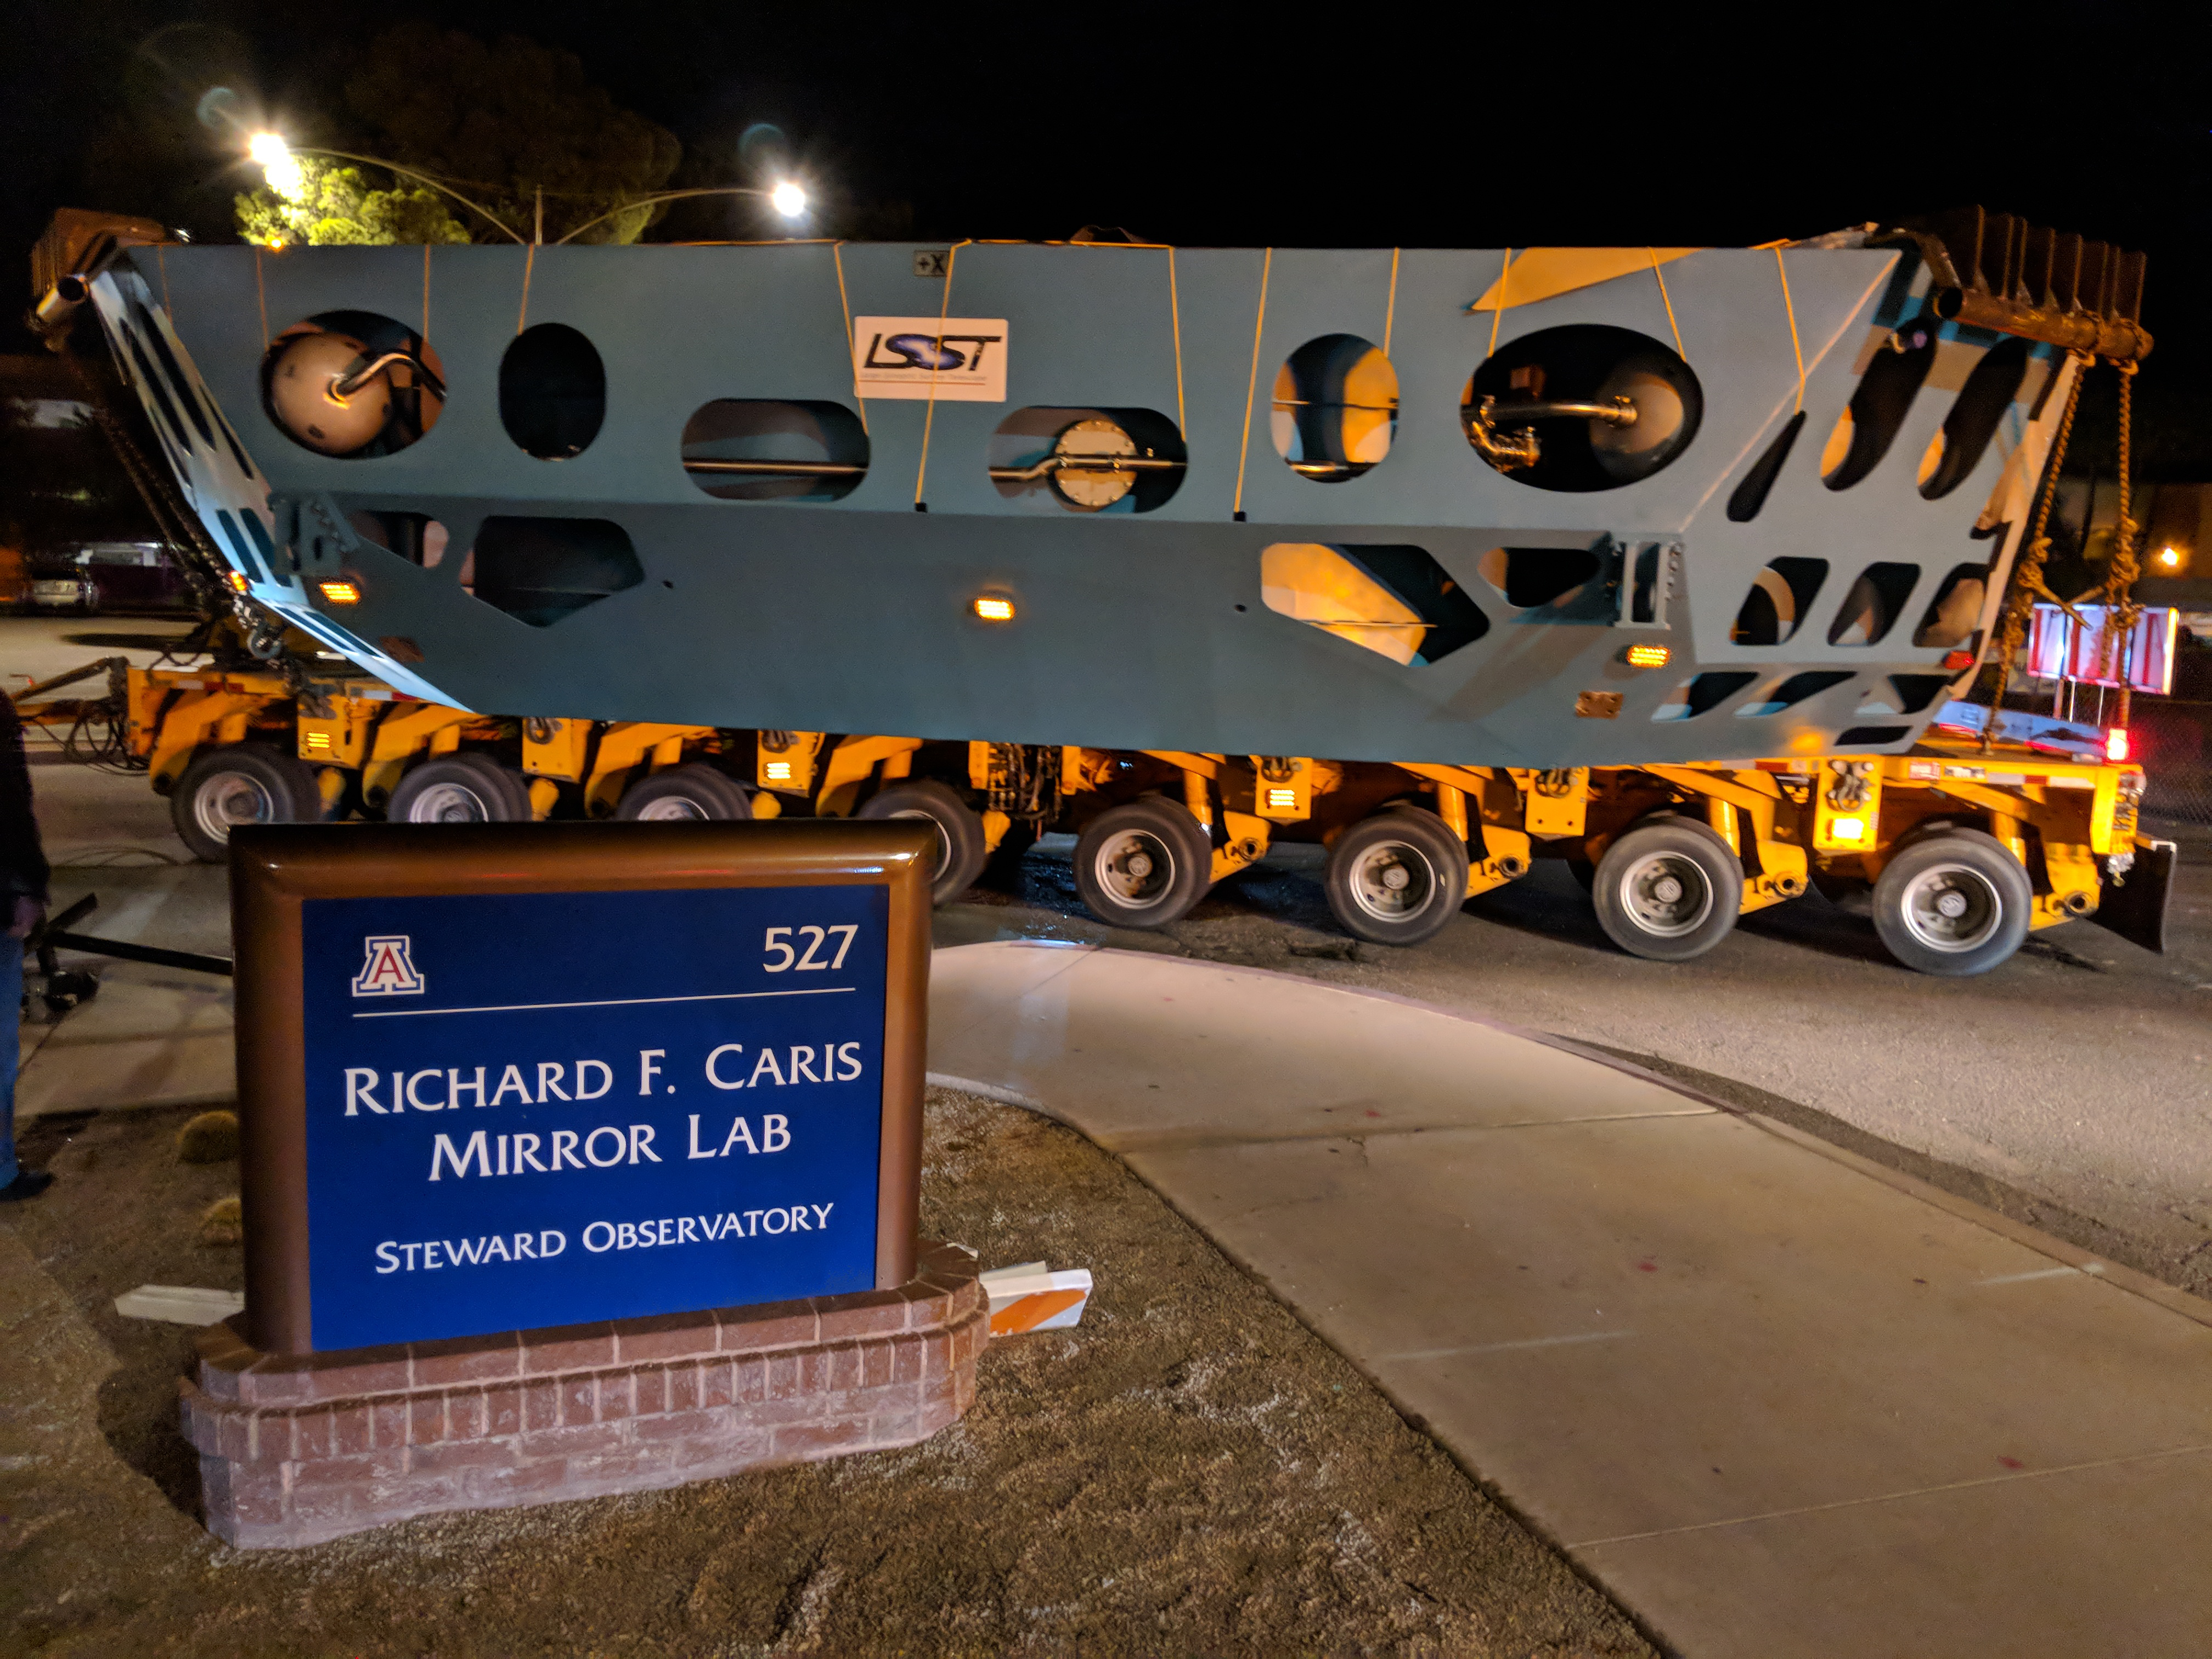

M1M3 Cell Move CAID to Mirror Lab

Early in the morning on October 10, 2018, the Primary/Tertiary Mirror (M1M3) Cell (the steel structure that supports the mirror) was moved from CAID Industries, where it was manufactured, to the Richard F. Caris Mirror Lab on the University of Arizona campus. At the Mirror Lab it will be integrated with the M1M3 mirror, which is scheduled to be removed from storage and delivered to the Mirror Lab next week.

Credit: Rubin Observatory/NSF/AURA